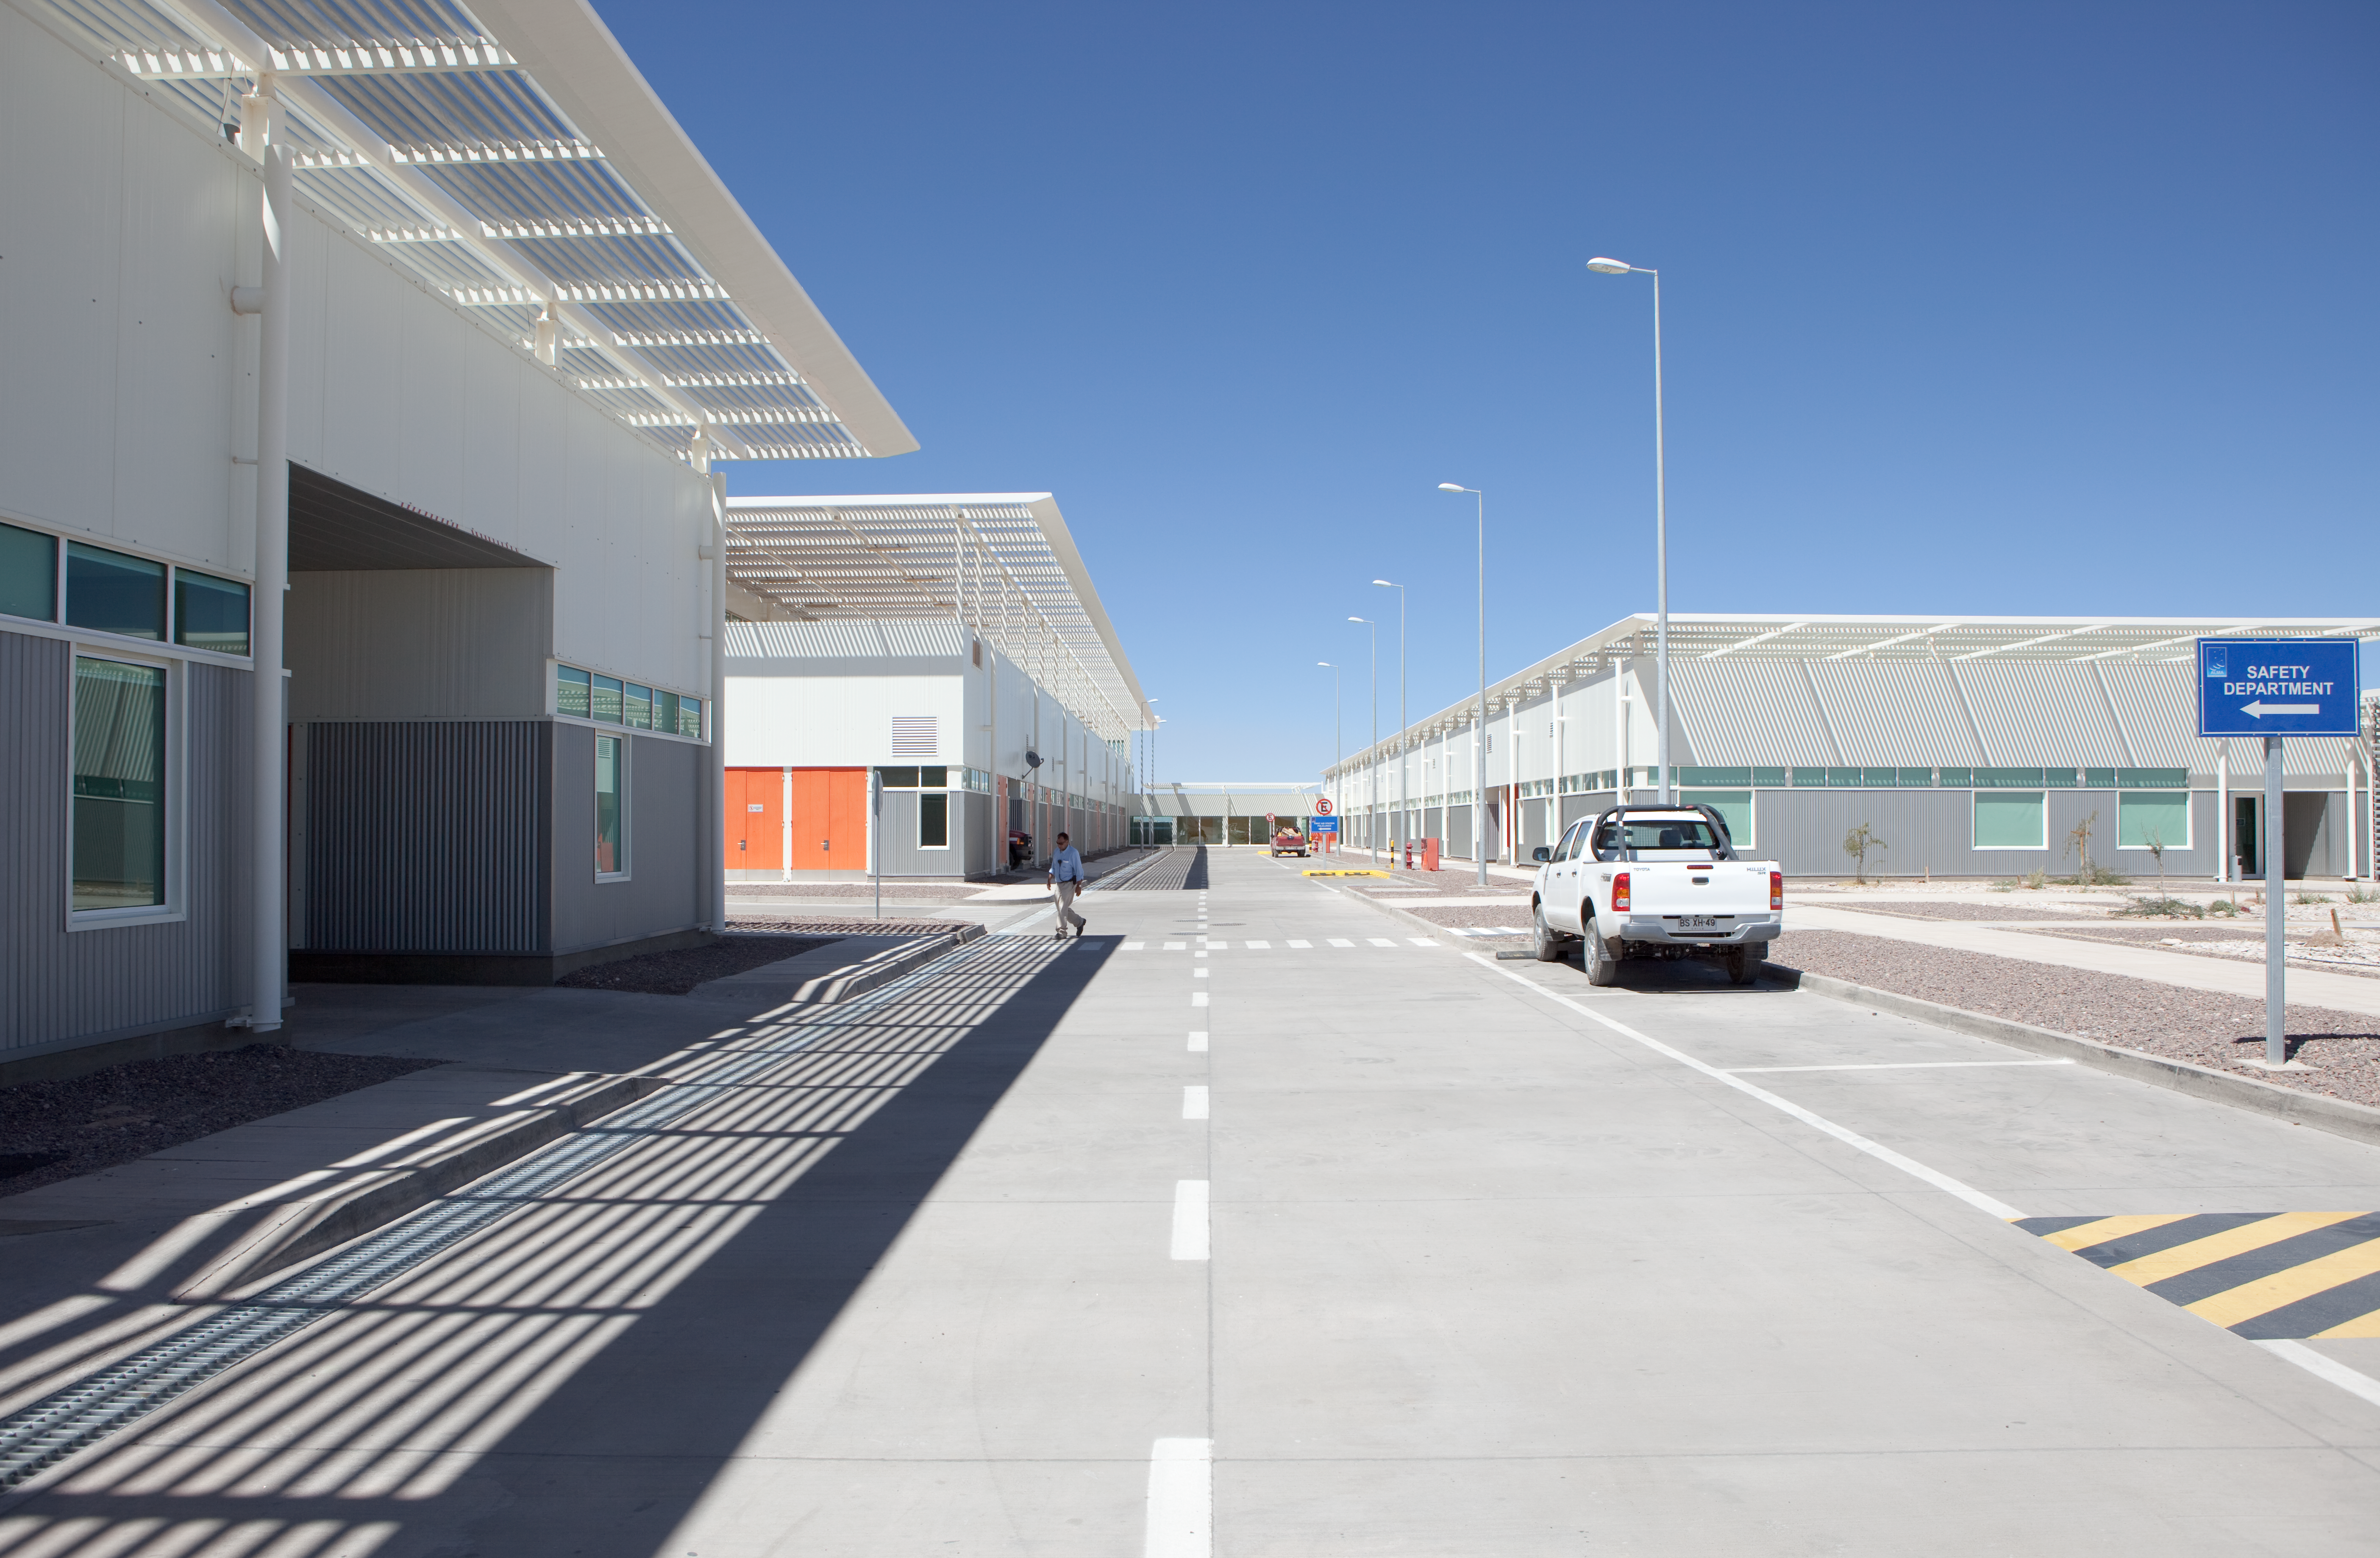

ALMA OSF buildings

Central view over the ALMA Operational Support Facility buildings. Image taken in March 2009

Credit: ALMA (ESO/NAOJ/NRAO)